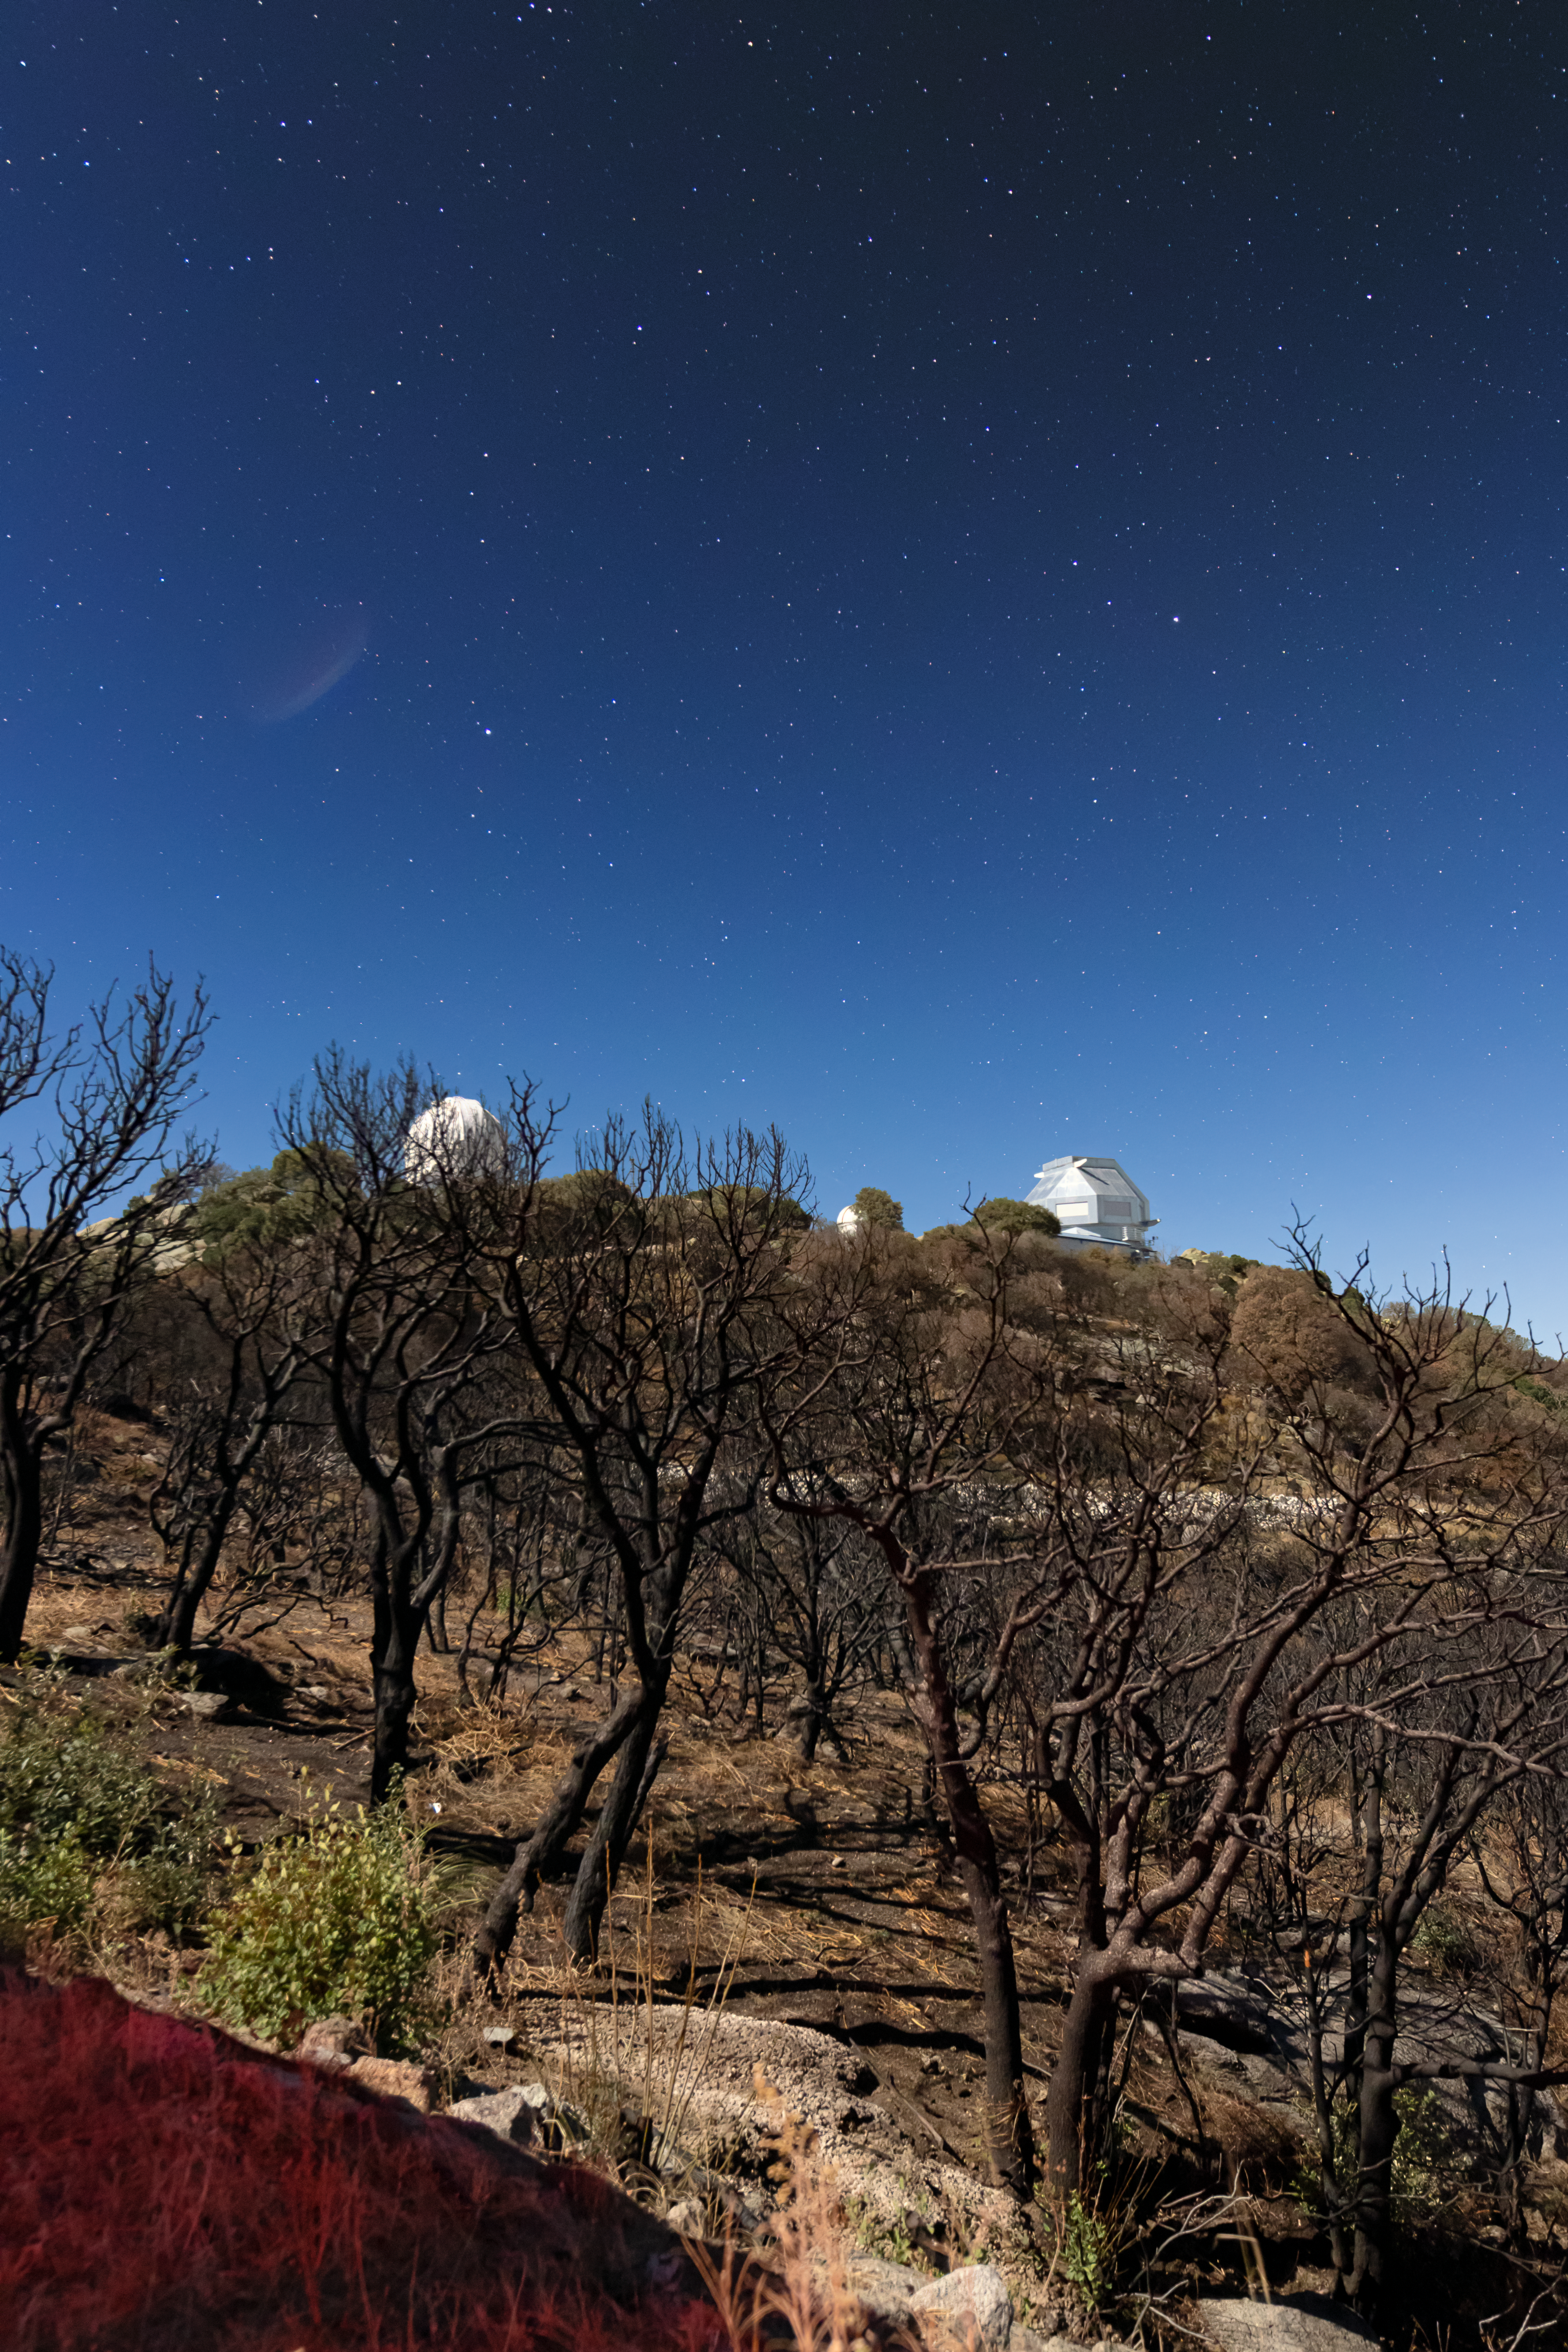

Kitt Peak at Night

The telescopes at Kitt Peak National Observatory under the night sky in Arizona.

Credit: NOIRLab/NSF/AURA